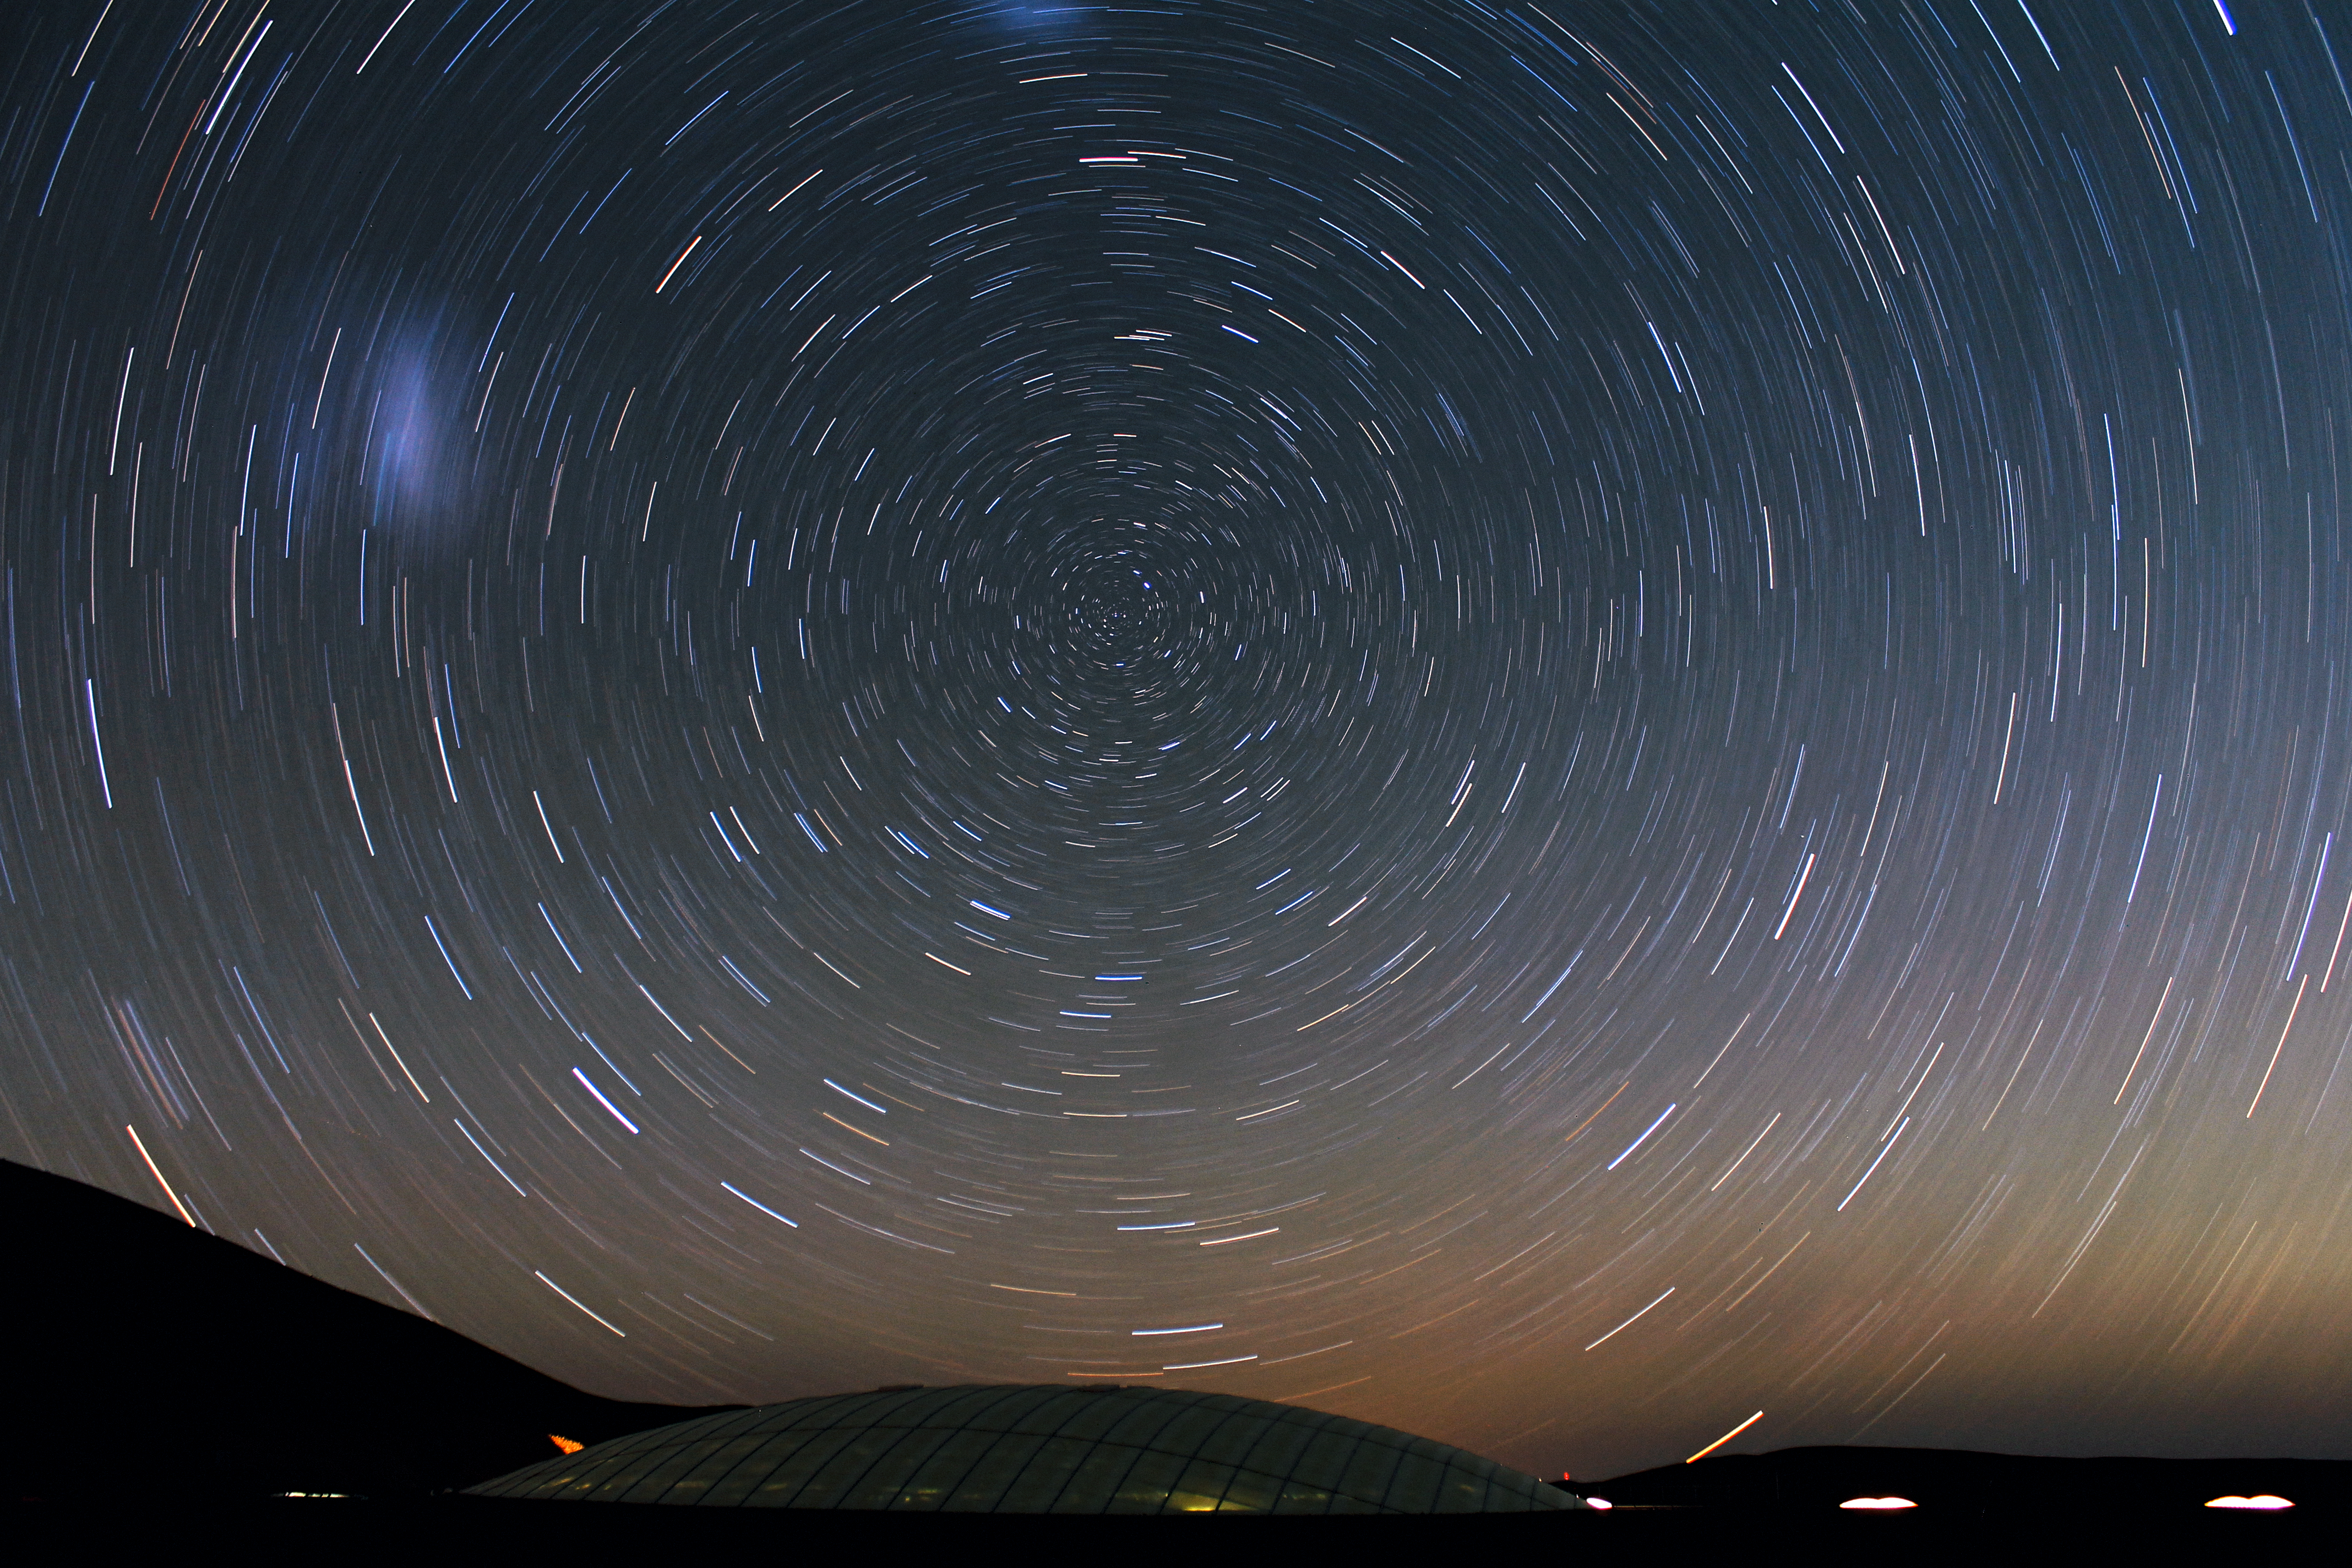

Stars circle over the Residencia at Cerro Paranal

This image from ESO Photo Ambassador Farid Char, of the southern night sky over the Residencia “hotel” at ESO’s Paranal Observatory in Chile, presents a beautifully star-filled and dynamic view of the heavens.

To make the swirling star trails on this image, Farid used a 30-minute exposure to reveal the observed movement of the stars due to the rotation of the Earth. In the centre is the apparently still point of the south celestial pole. On the left, and at the top of the image, are the extended blurs of the Large and Small Magellanic Clouds, neighbouring galaxies of the Milky Way.

The dark glass dome below the circling stars is part of the roof of the Residencia building. This unique partially subterranean construction has been in use since 2002 by scientists and engineers working at the observatory. During the day, the 35-metre-wide dome allows natural daylight into the building.

At the observatory, located on a mountain at an elevation of 2600 metres in the arid Atacama Desert, the excellent astronomical conditions come at a price. People there face intense sunlight during the day, very low humidity, and the high altitude can leave them short of breath. To help them relax and rehydrate after long shifts on the mountaintop, there is an artificial oasis at the Residencia, with a small garden, a swimming pool that humidifies the air, a lounge, a dining room, and other recreational facilities. The building can accommodate over 100 people.

Credit: ESO/F. Char